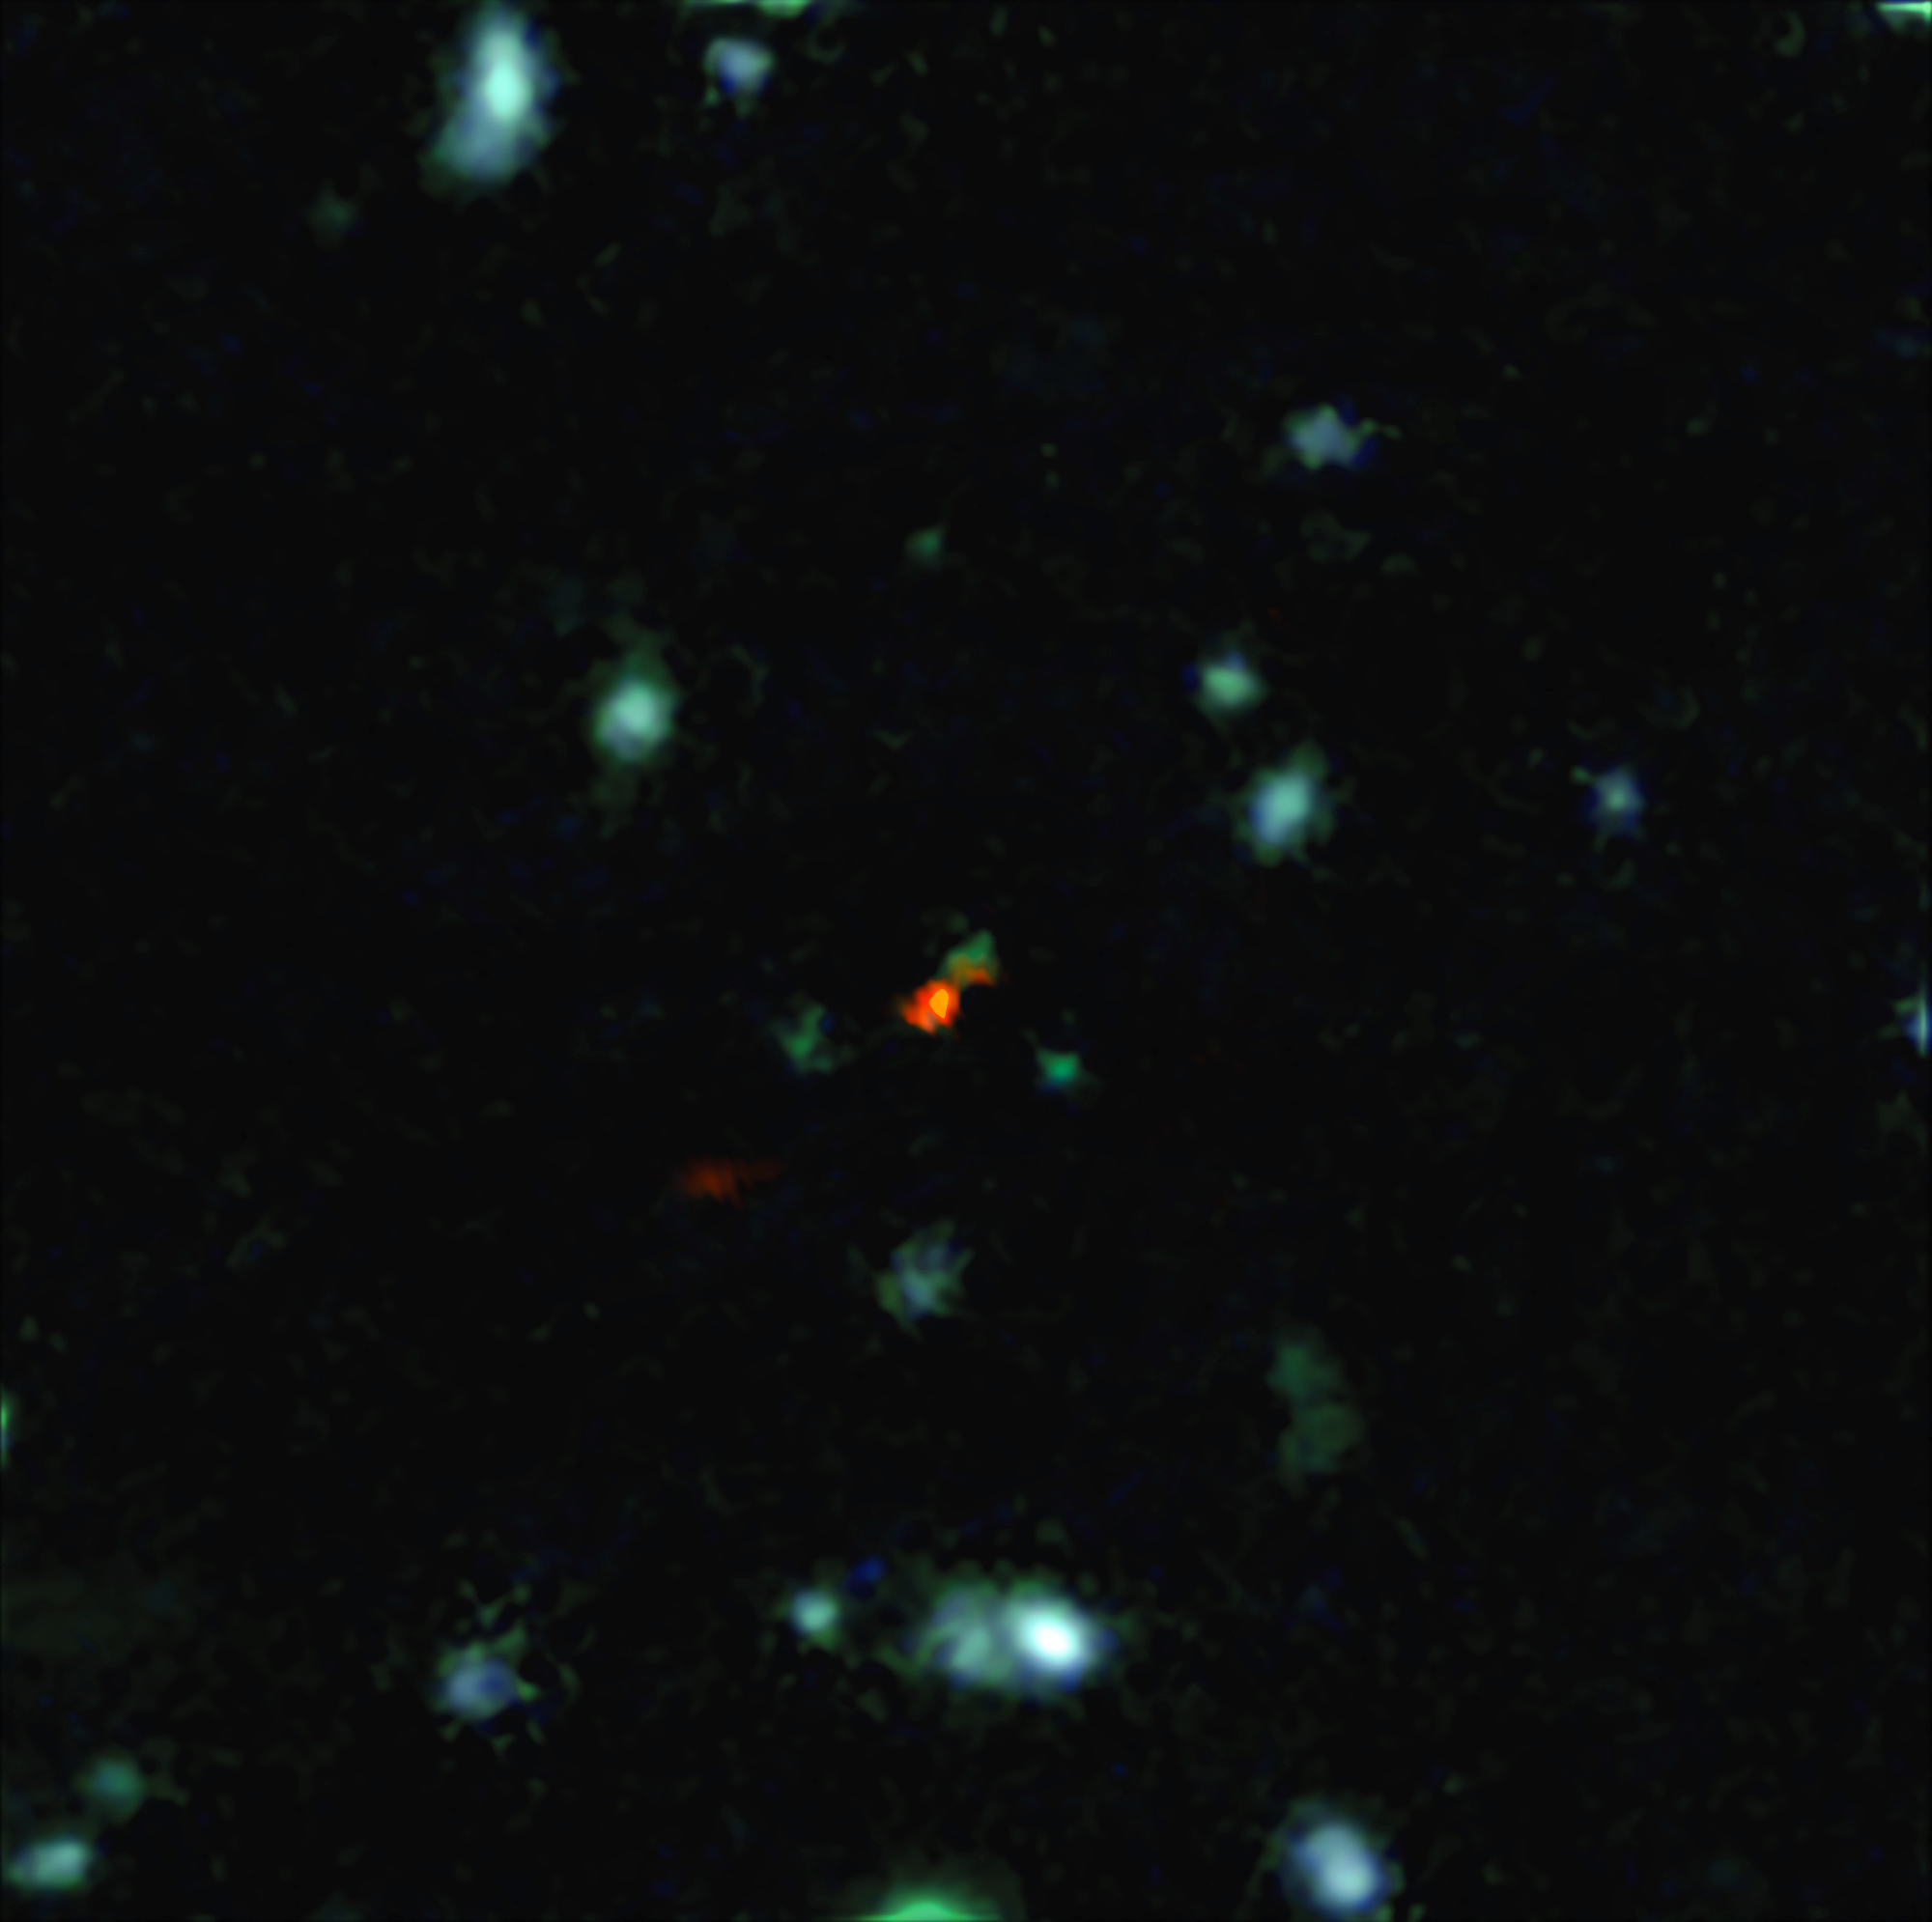

ALMA witnesses assembly of galaxy in early Universe

This view is a combination of images from ALMA and the Very Large Telescope. The central object is a very distant galaxy, labelled BDF 3299, which is seen when the Universe was less than 800 million years old. The bright red cloud just to the lower left is the ALMA detection of a vast cloud of material that is in the process of assembling the very young galaxy.

Credit: ESO/R. Maiolino